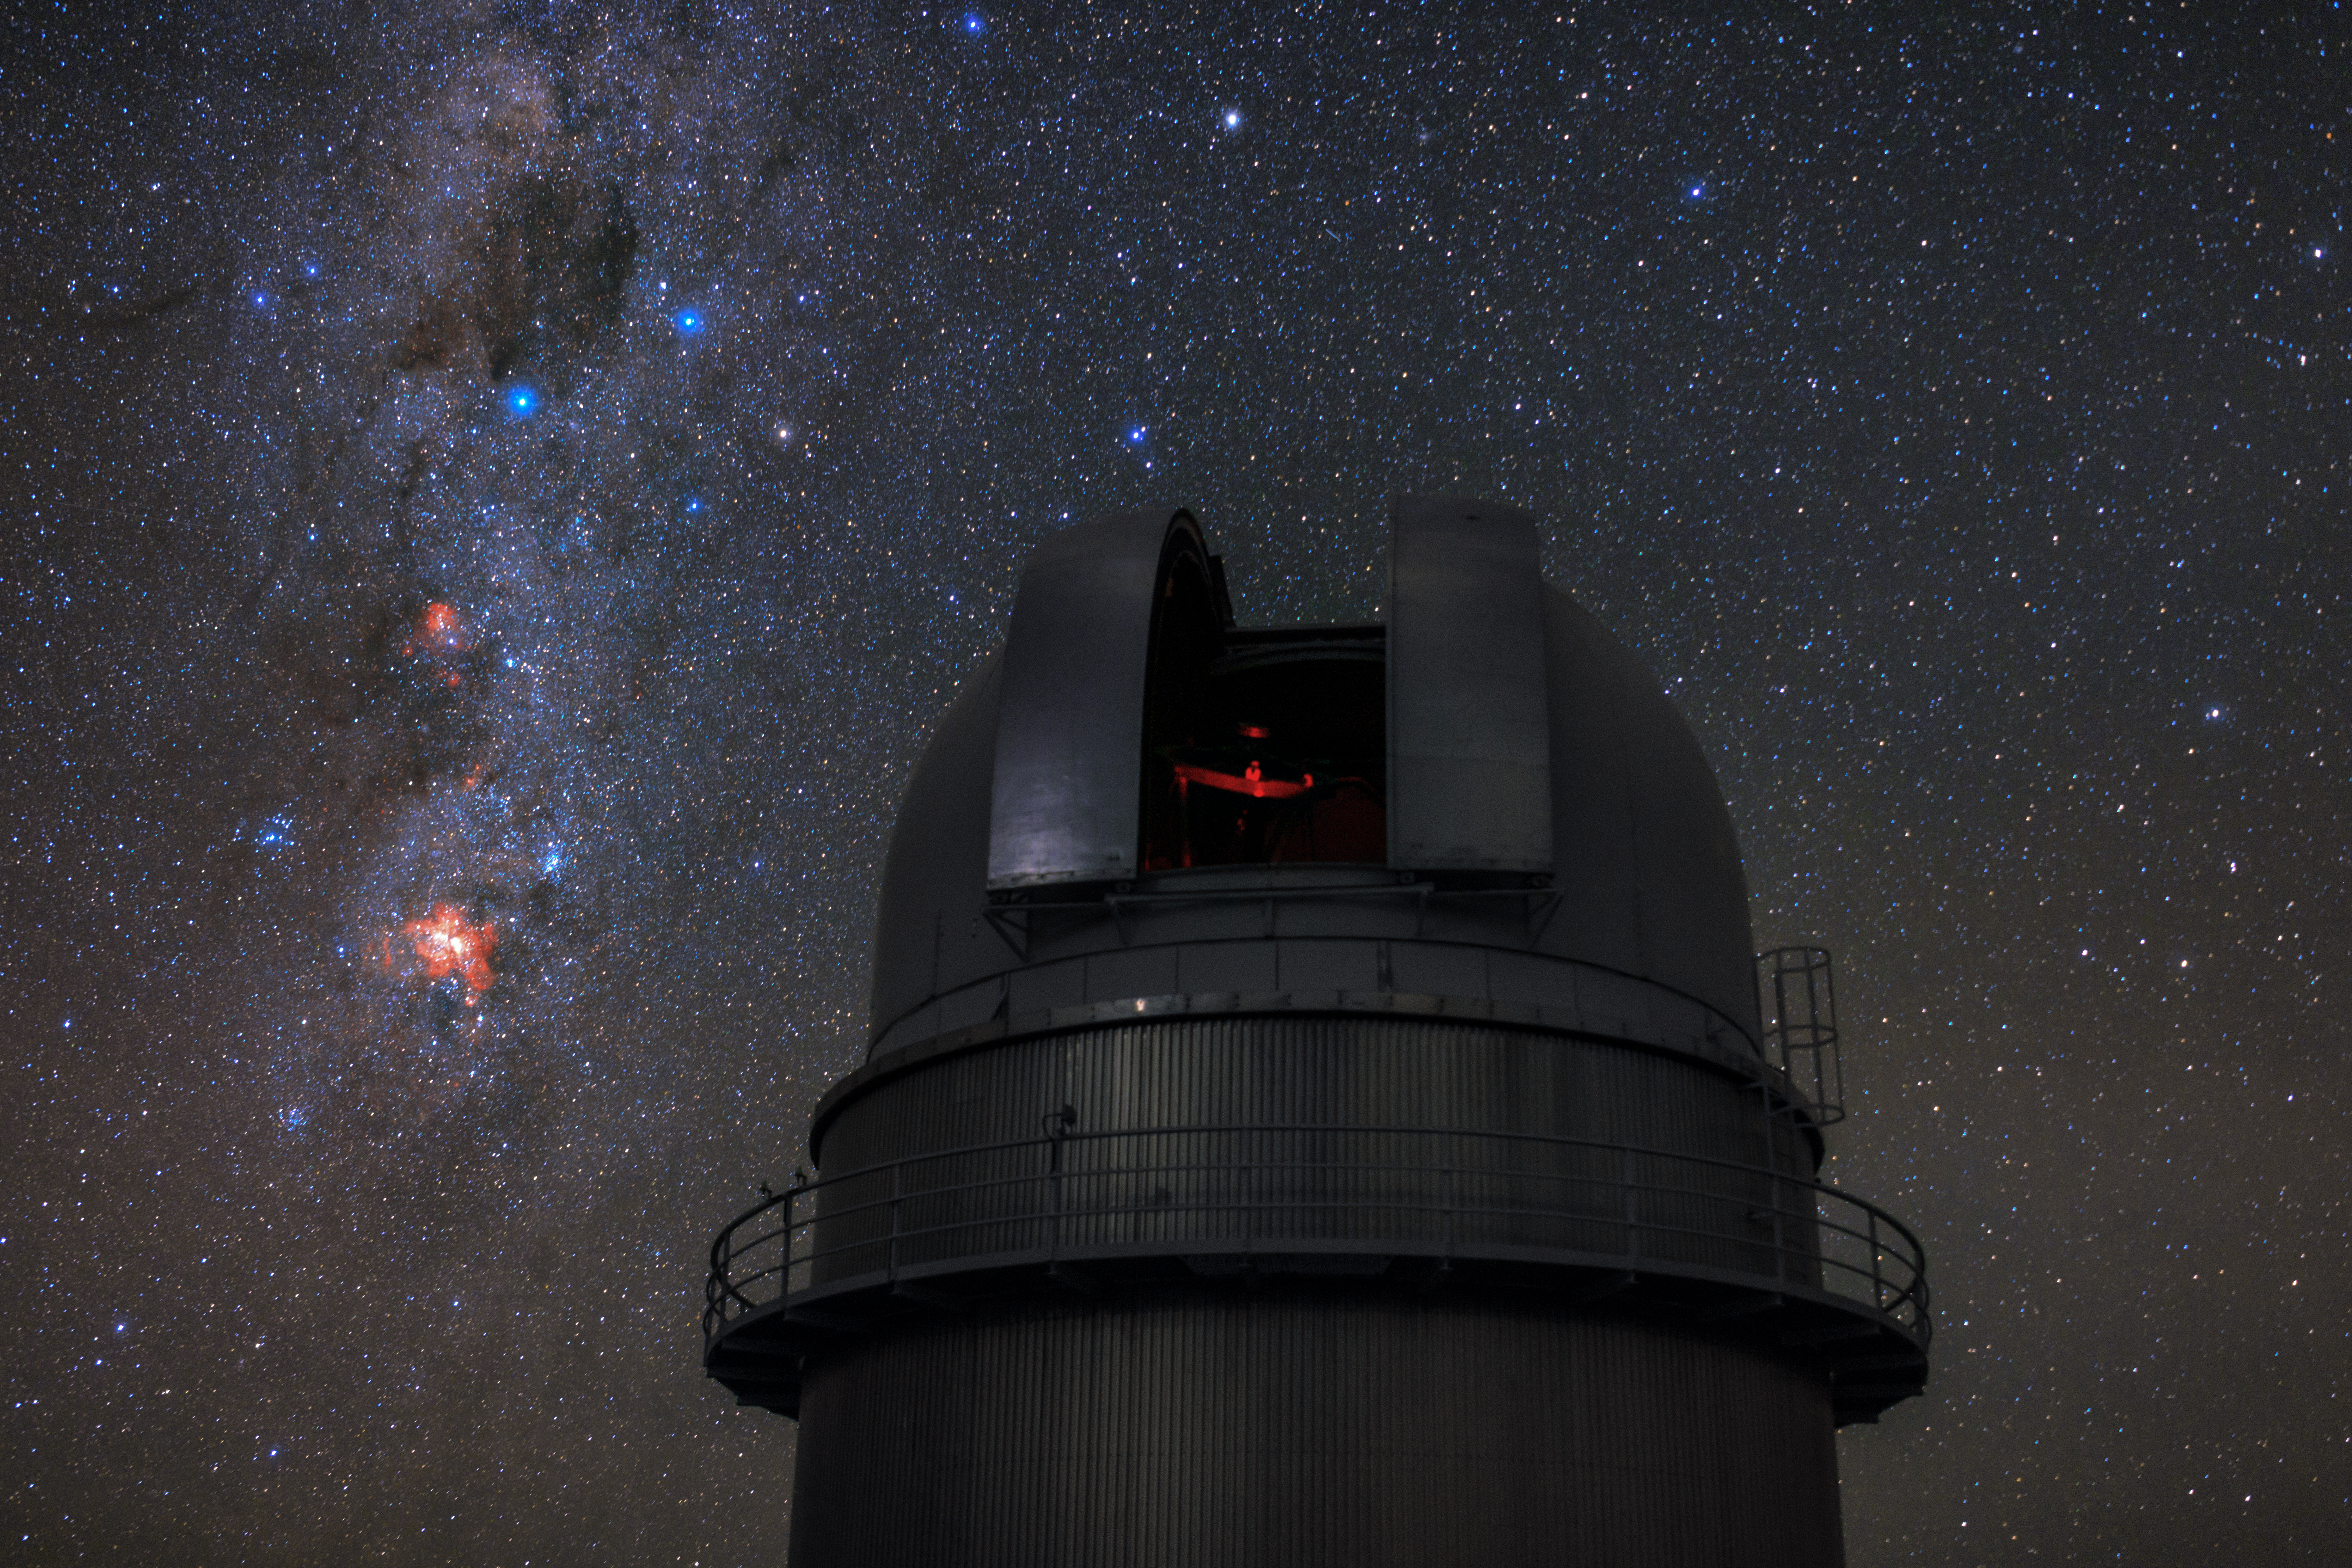

Under the Southern Cross

This photo from the Ultra High Definition Expedition to ESO’s La Silla Observatory in Chile shows the Danish 1.54-metre telescope admiring the starry southern skies. The Southern Cross — one of the most distinctive asterisms — can be seen to the left of the telescope’s open dome, nestled in the plane of the Milky Way.

The constellation of Crux (The Cross) is best known for this cross-shaped asterism, which comprises four stars — Alpha, Beta, Gamma and Delta Crucis. The closest of these stars, Gamma,Crucis, sits just 88 light-years from Earth, while the furthest is 364 light-years away. The blue–white star Alpha Crucis, the bottom point of the Cross, is the 13th brightest star in the entire night sky.

The dark, inky smudge just above the Southern Cross is the Coalsack Nebula, one of the most prominent dark nebulae visible to the naked eye. This opaque cloud of interstellar dust obscures the light emitted by more distant stars, creating a seemingly starless void in the midst of the Milky Way. The fiery red emission nebula IC 2948 and distinctive Carina Nebula can be seen below the Cross as two patches of nebulosity.

The Southern Cross has great significance in the Southern Hemisphere. For centuries, it — like the Big Dipper in northern skies — served as a beacon for navigators because the longer bar of the Cross points almost exactly towards the south pole of the sky. The Cross has also played an important role in the spiritual beliefs of many southern cultures and it is also the logo of the European Southern Observatory.

Credit: ESO/B. Tafreshi